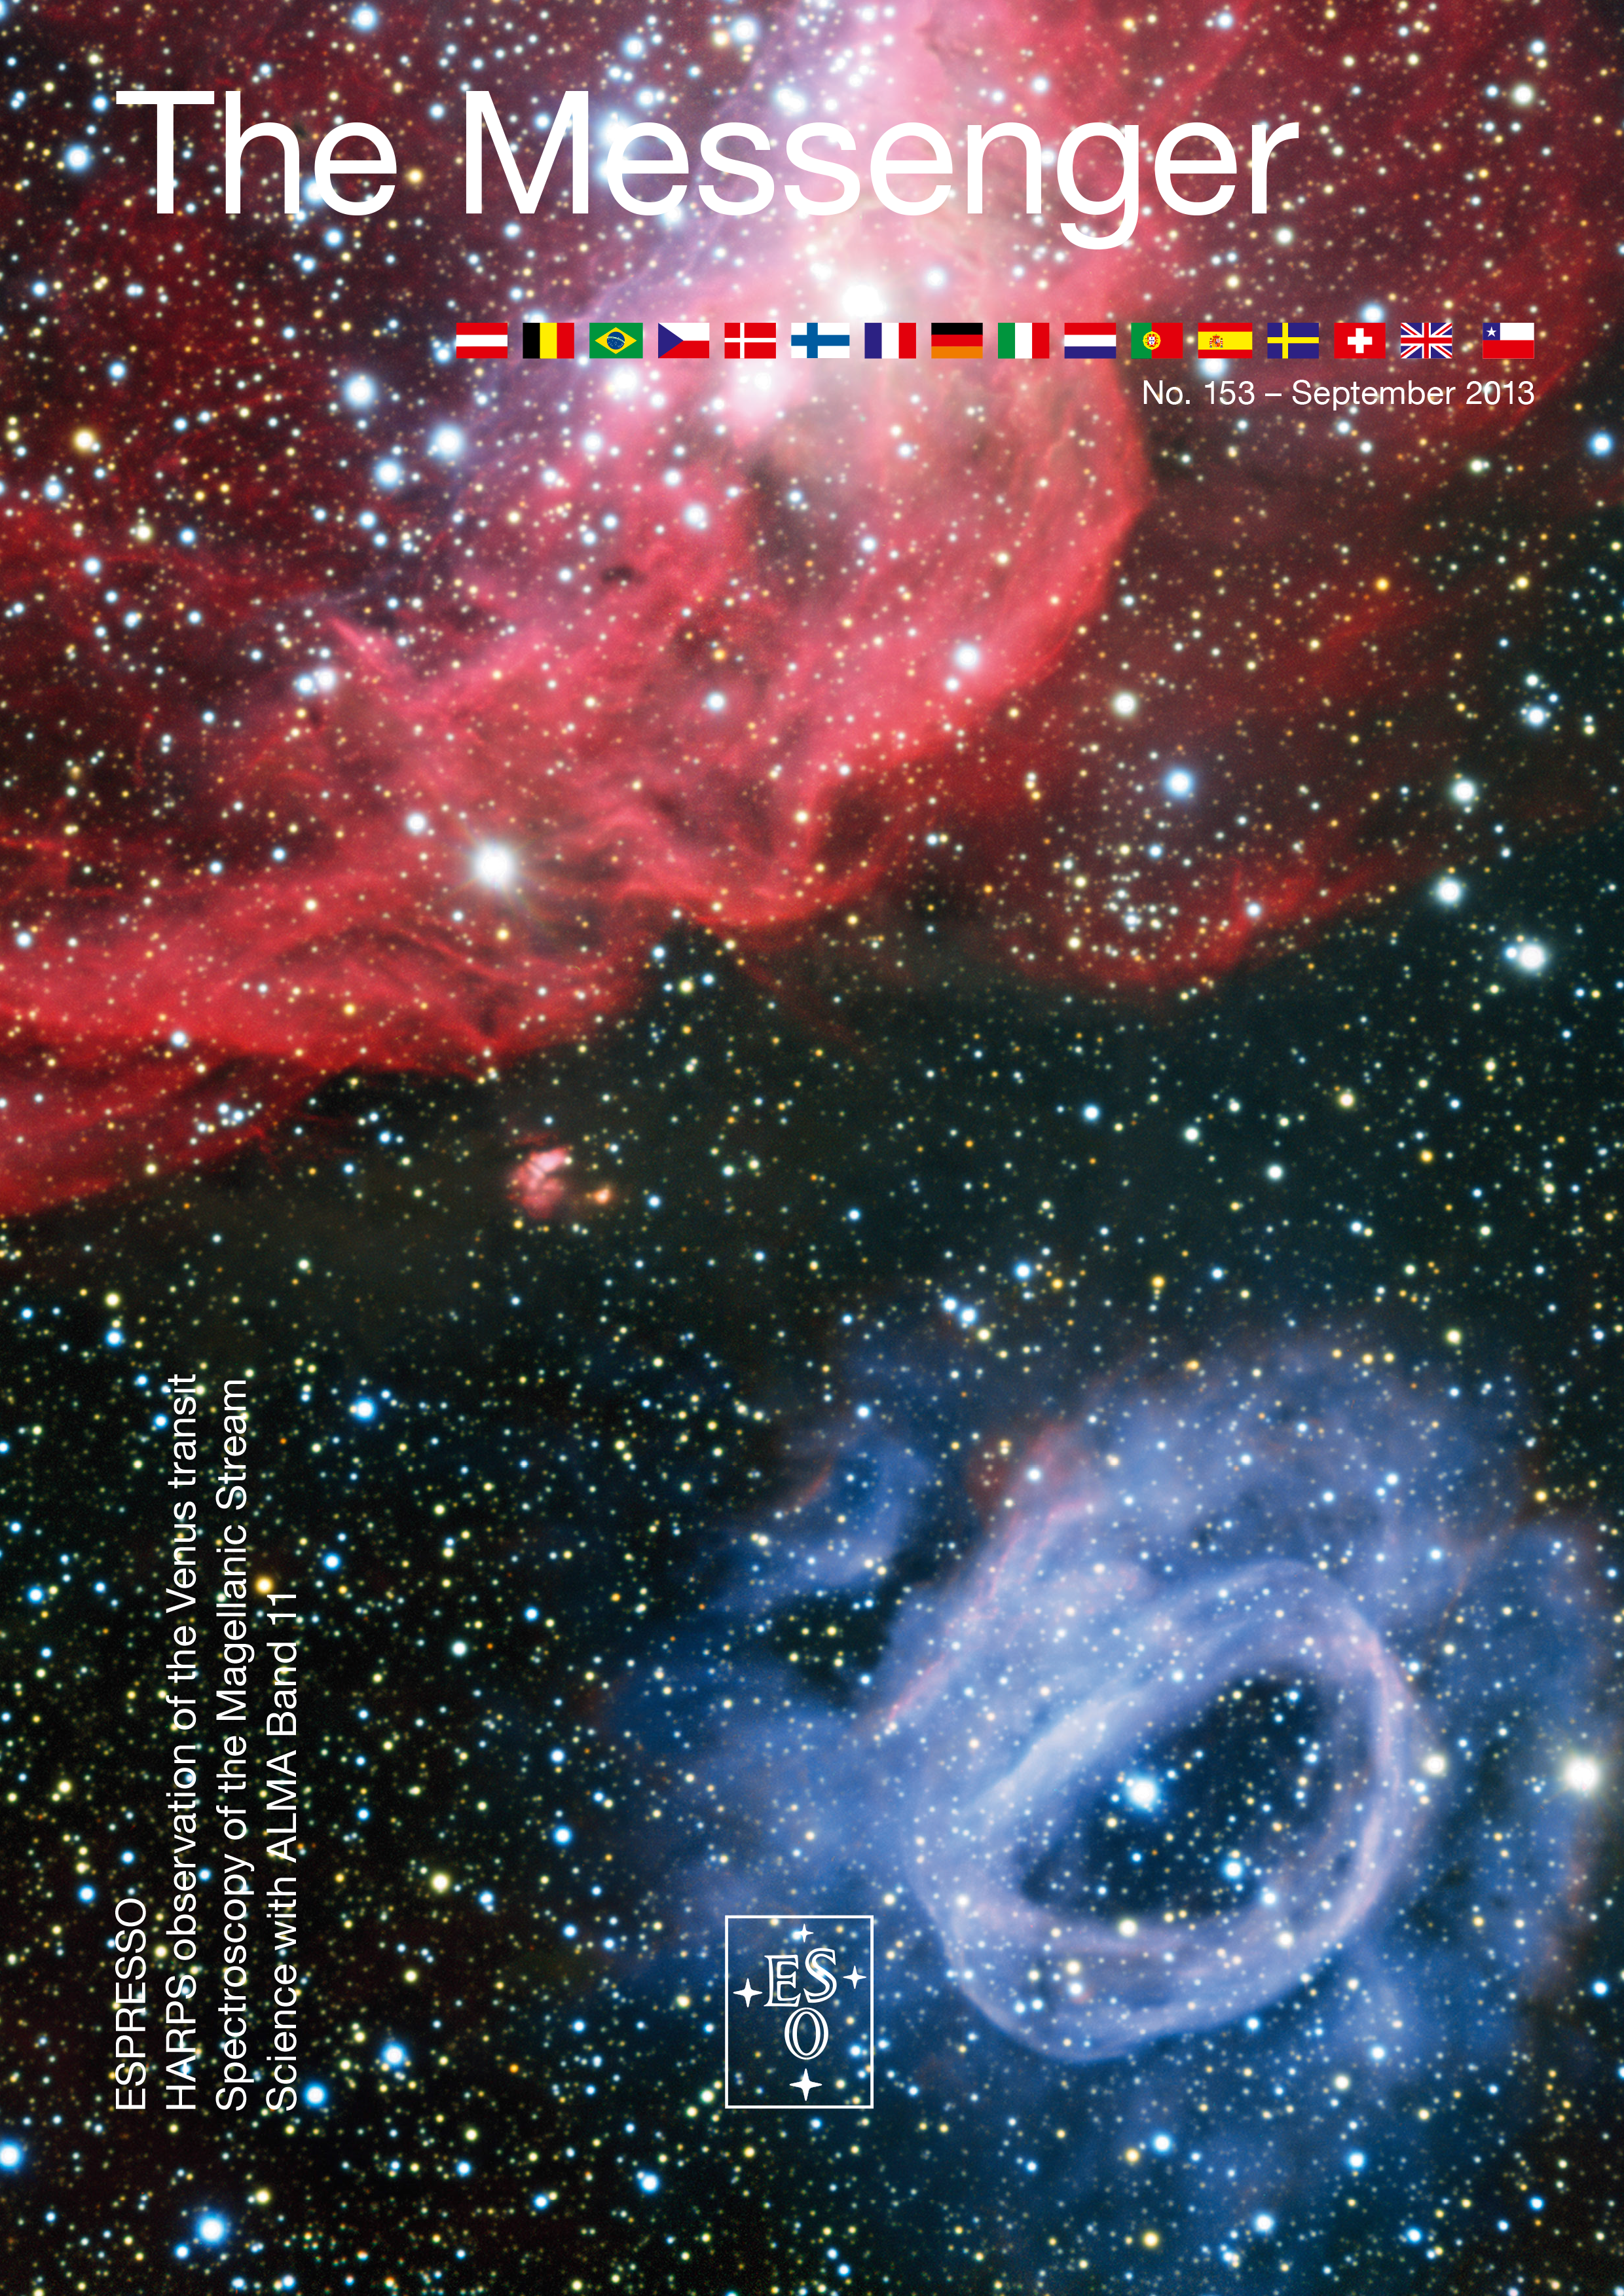

Cover of The Messenger No. 153

Cover of The Messenger 153

Credit: ESO